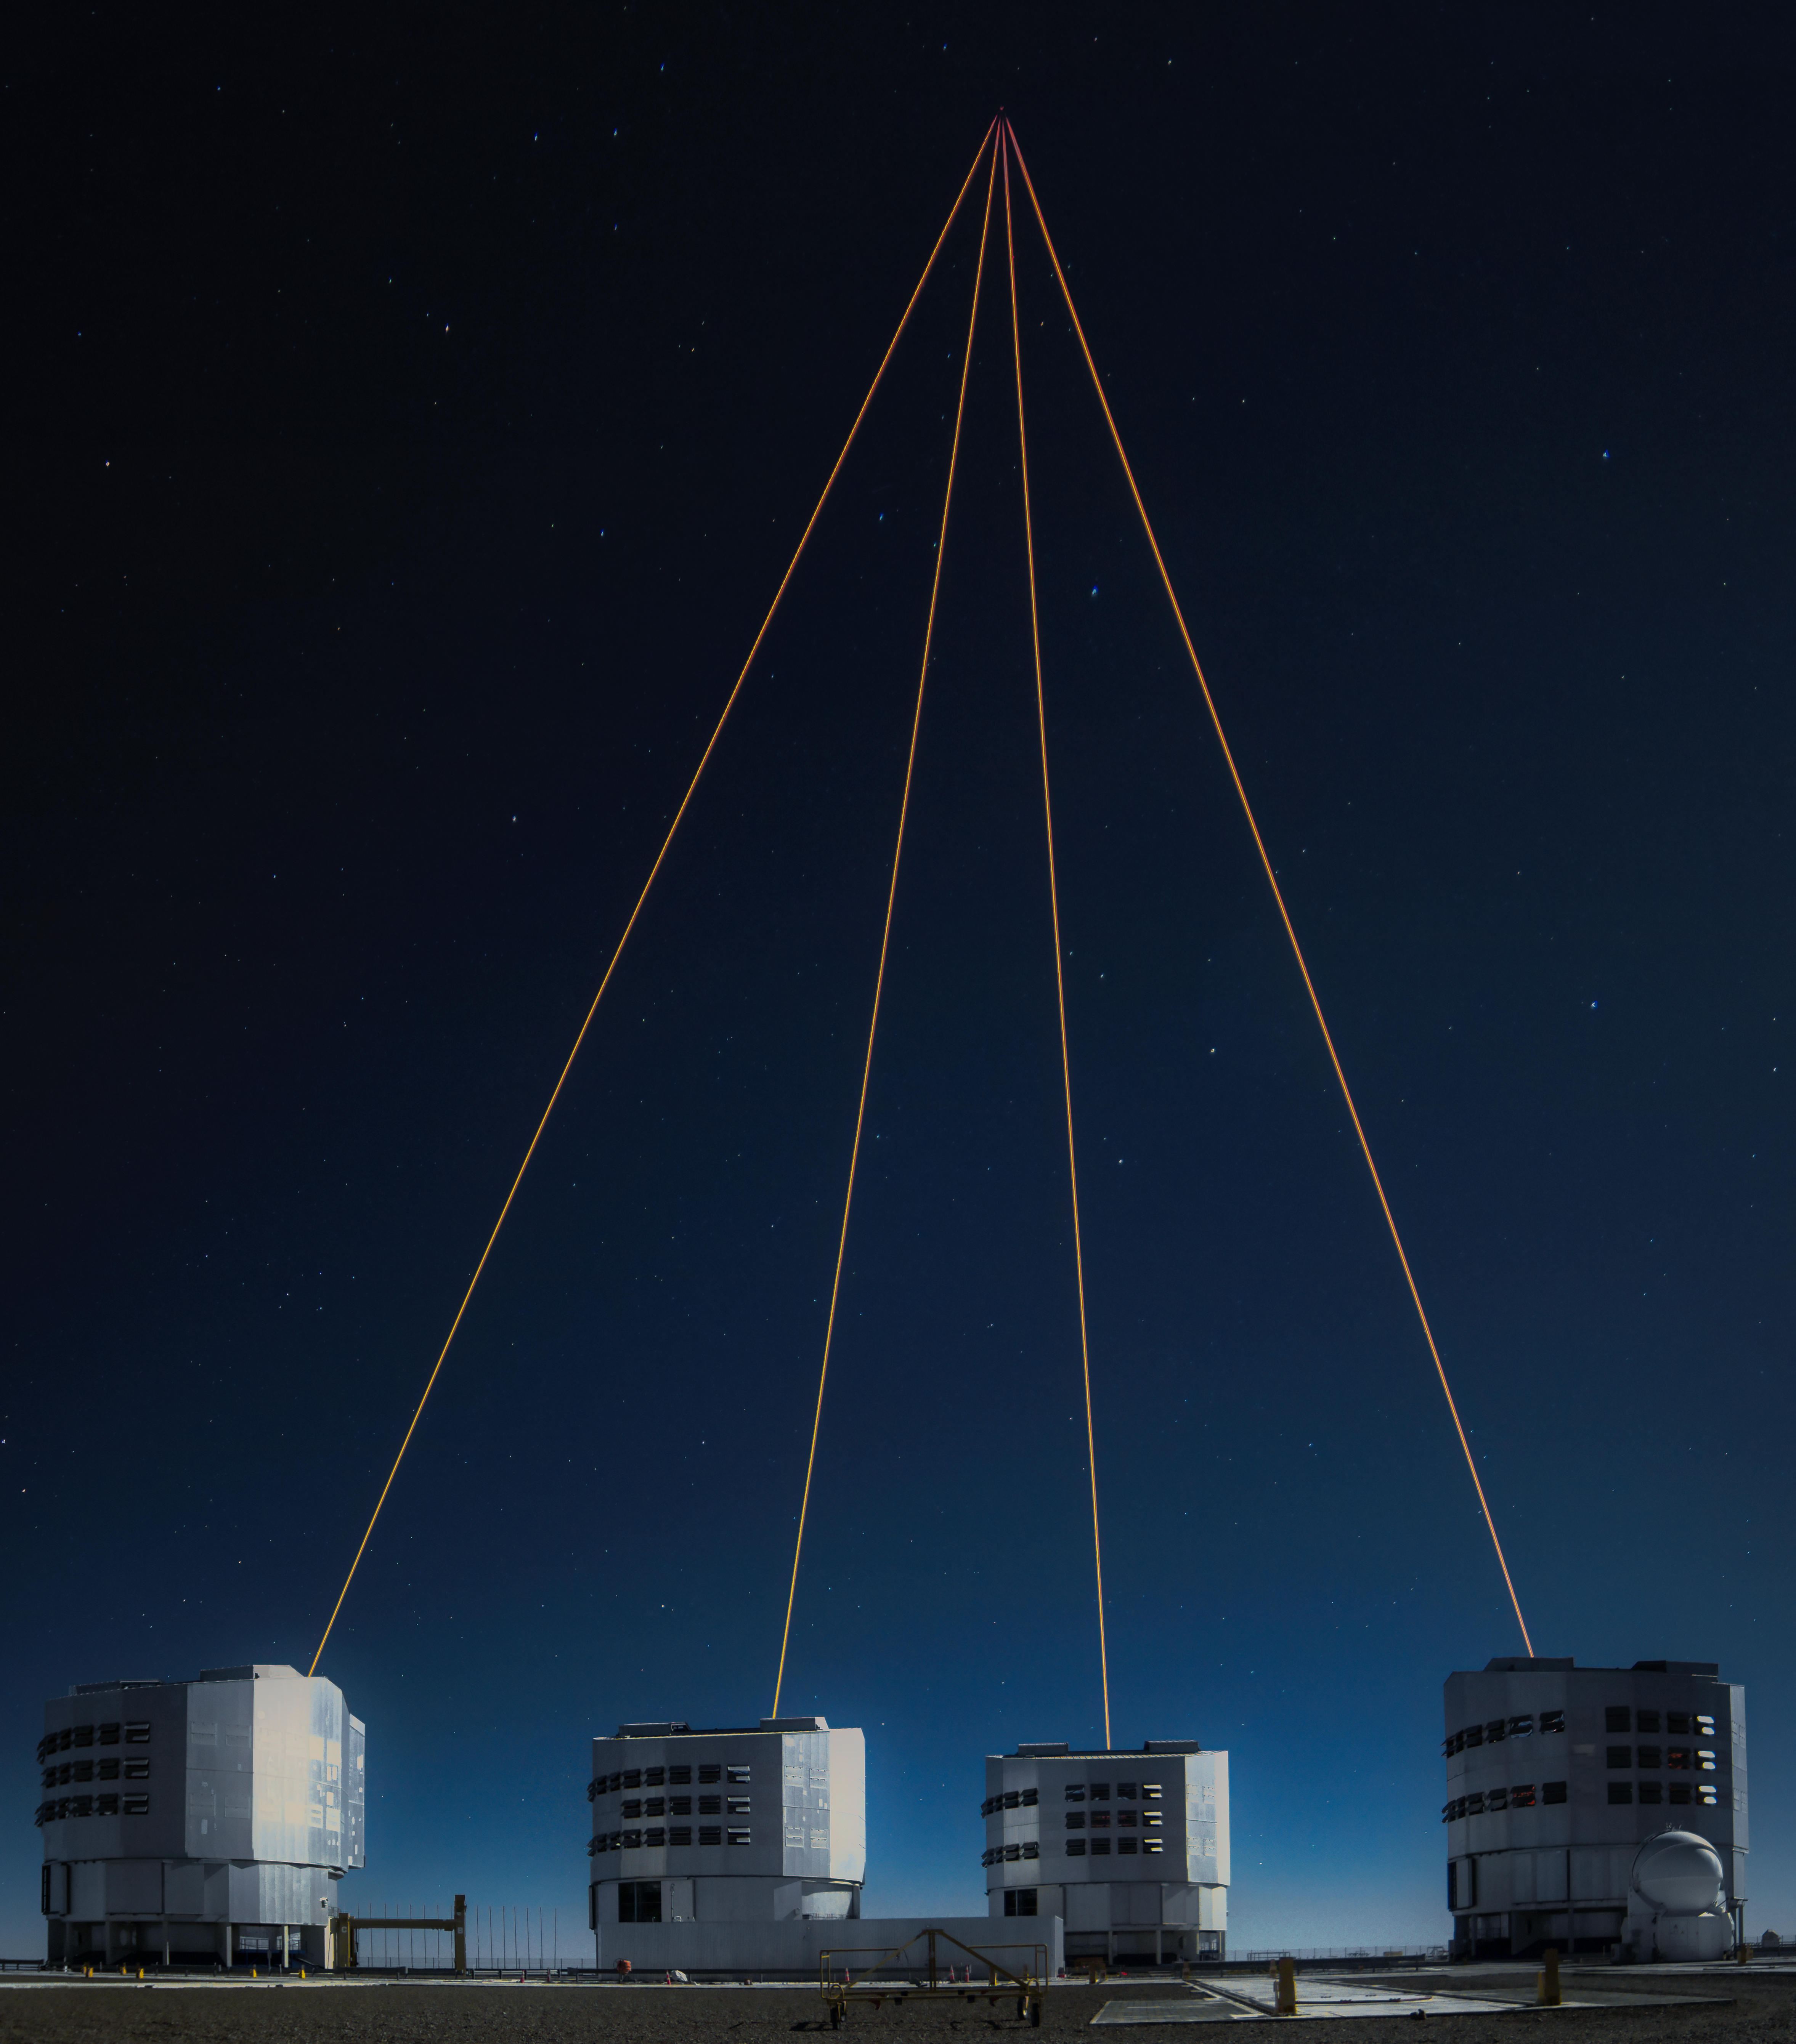

A telescope fist bump in the sky

Only by working together as a team can all of ESO’s 8 m telescopes become the Very Large Telescope Interferometer (VLTI) — and today’s Picture of the Week captures this teamwork perfectly. The photograph, taken by Juan Beltrán, an instrumentation technician at ESO’s Paranal Observatory in Chile, marks the beginning of a new interferometry era.

Most of the time these so-called Unit Telecopes (UTs) work as standalone telescopes, each one observing a different object. But they can also point at the same target, combining their light with interferometry to obtain the same level of detail of a huge 130 m virtual telescope. This requires measuring and correcting the effects of Earth’s atmosphere, which was previously done through bright reference stars, hard to find next to the object one wants to study.

As part of the GRAVITY+ upgrade, new lasers were installed in the previously unequipped UTs. These lasers create artificial stars high up in the atmosphere, near the observation target on sky, that can be used to correct atmospheric turbulence. Now that the lasers are ready, the observations are not limited to natural bright reference stars anymore, opening the whole southern sky to the VLTI. And the GRAVITY+ trial run in early November blessed us with the mesmerising view of all four lasers pointing to one target on the sky, as if they were fist bumping as a team.

Credit: J. Beltrán/ESO